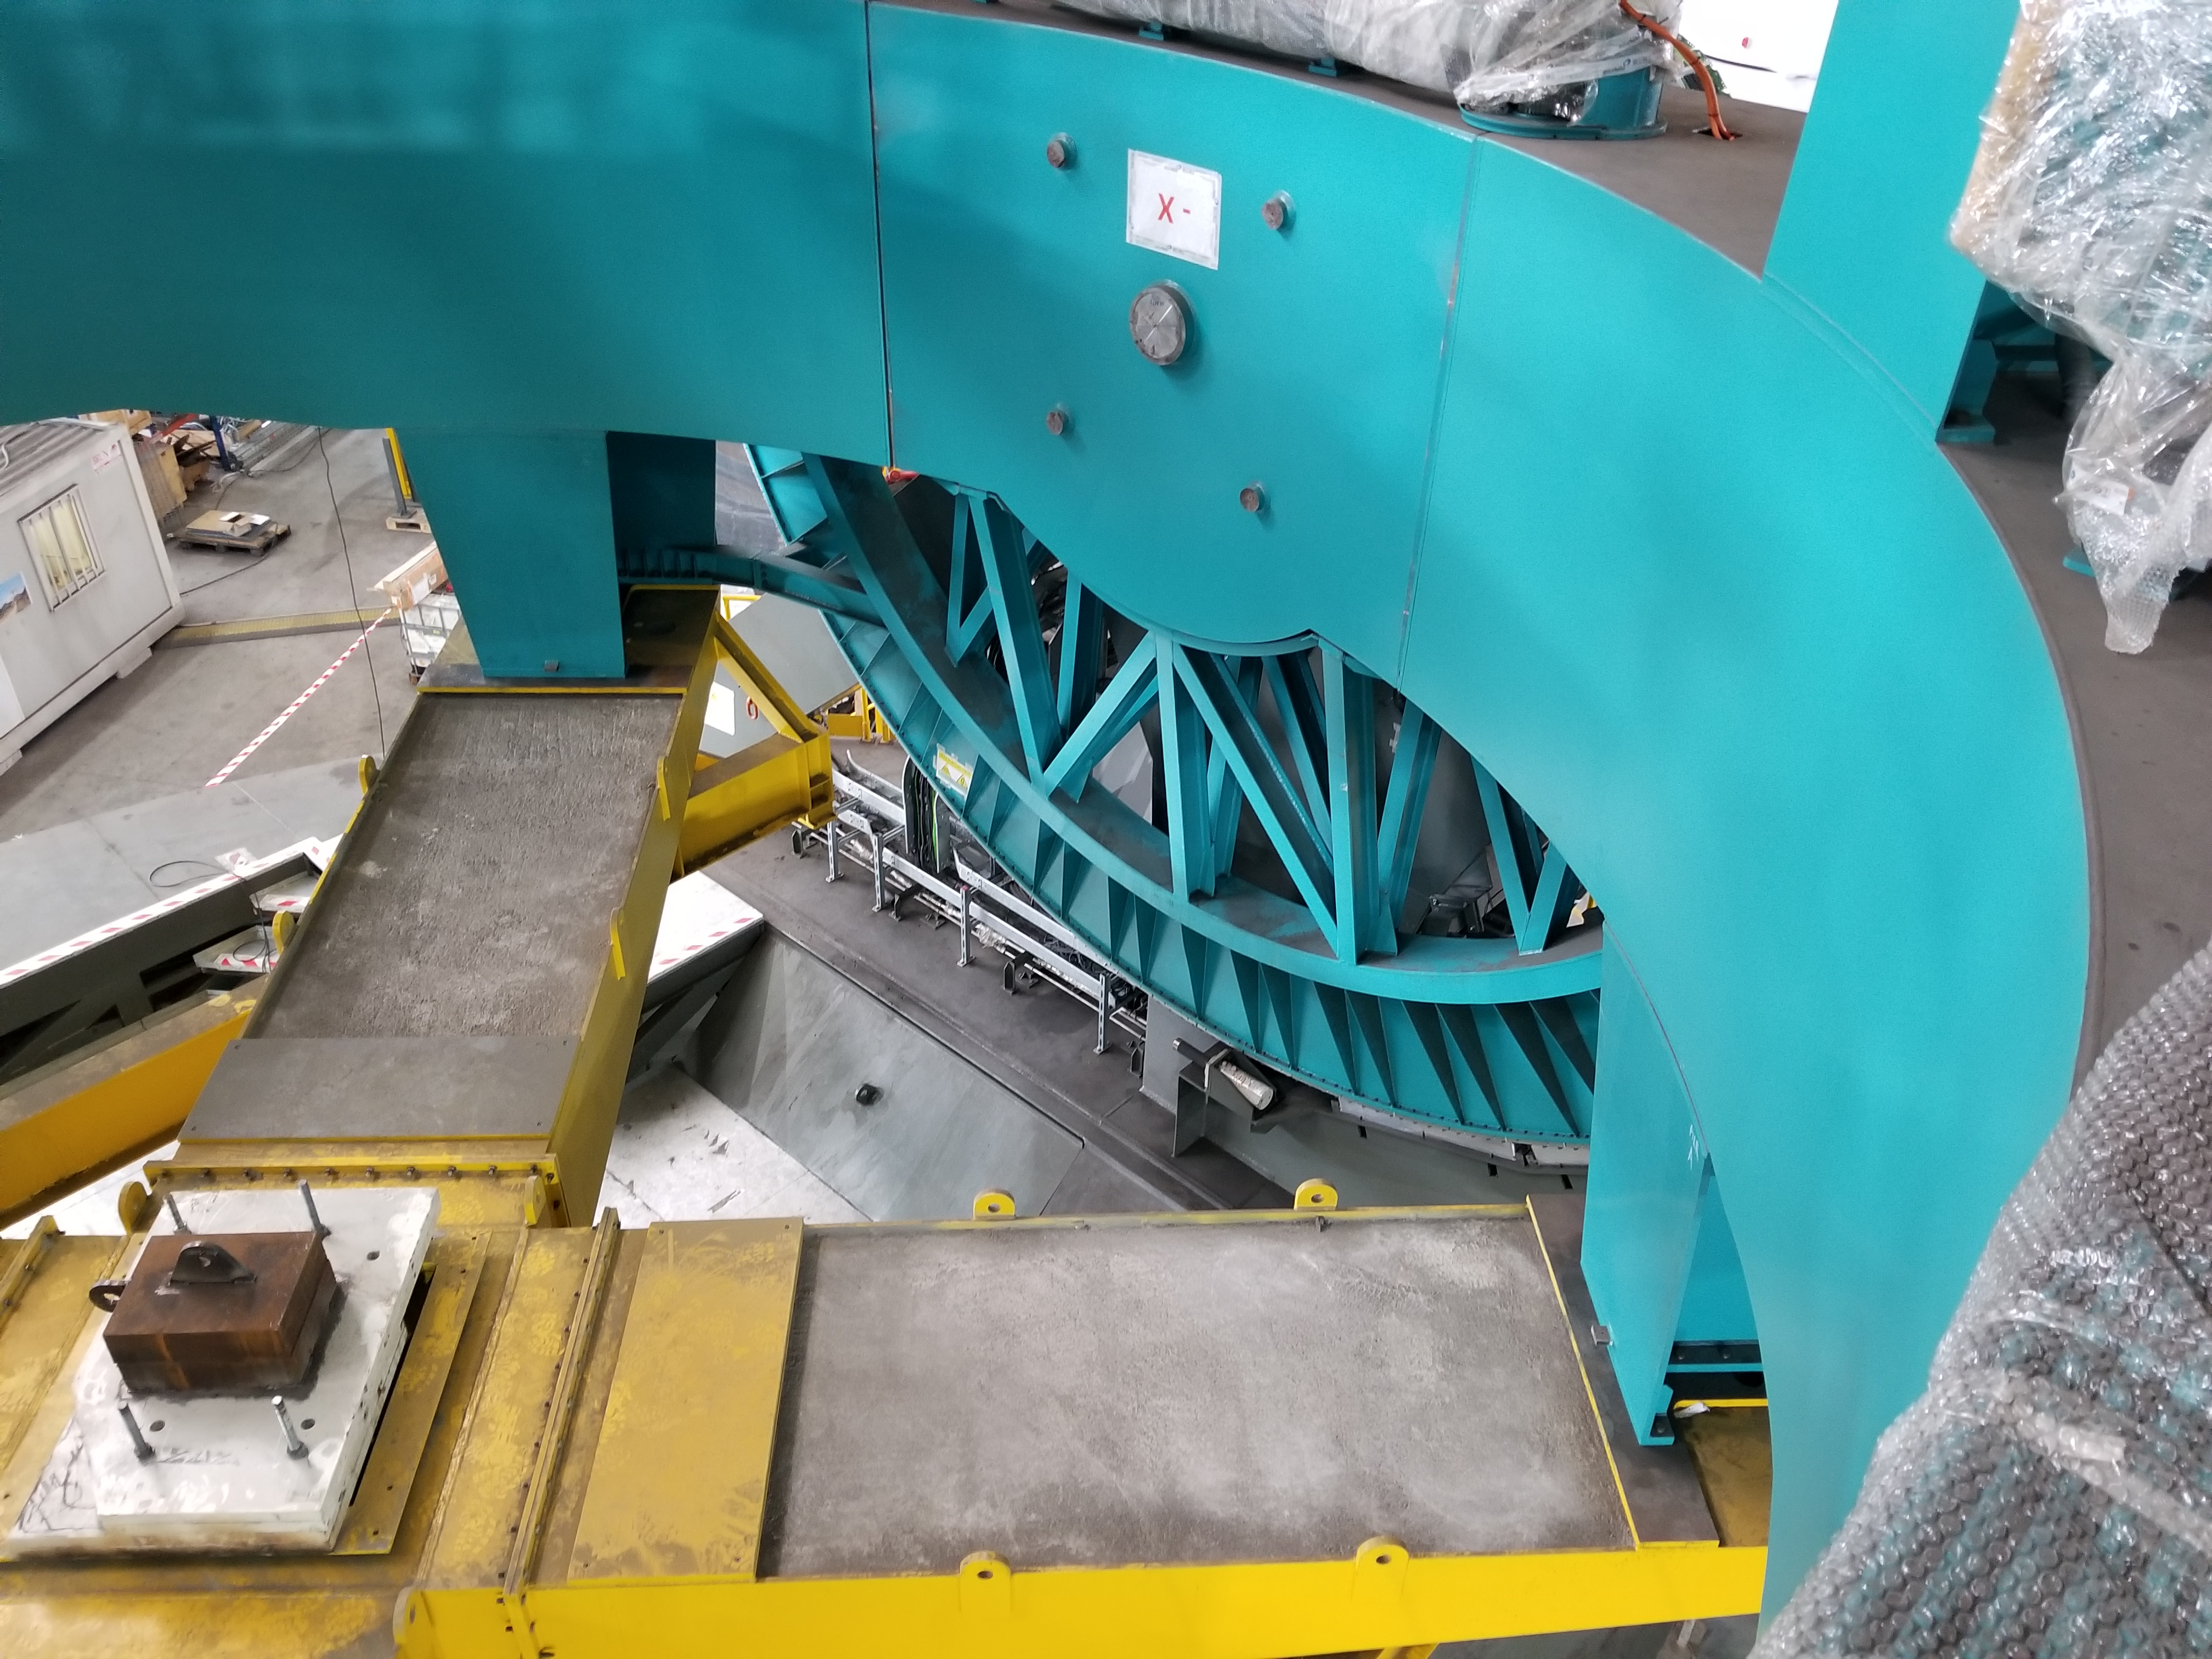

TMA Safety Review

An LSST team spent 5 days in Spain this month, conducting a thorough safety review of the Telescope Mount Assembly (TMA), at vendor Asturfeito. LSST Safety Manager Chuck Gessner, Telescope and Site Technical Manager Shawn Callahan, Senior Systems Engineer Austin Roberts, and Lead Electrical Engineer Oliver Wiecha inspected the numerous safety features included in the structure of the TMA.

Credit: Rubin Observatory/NSF/AURA